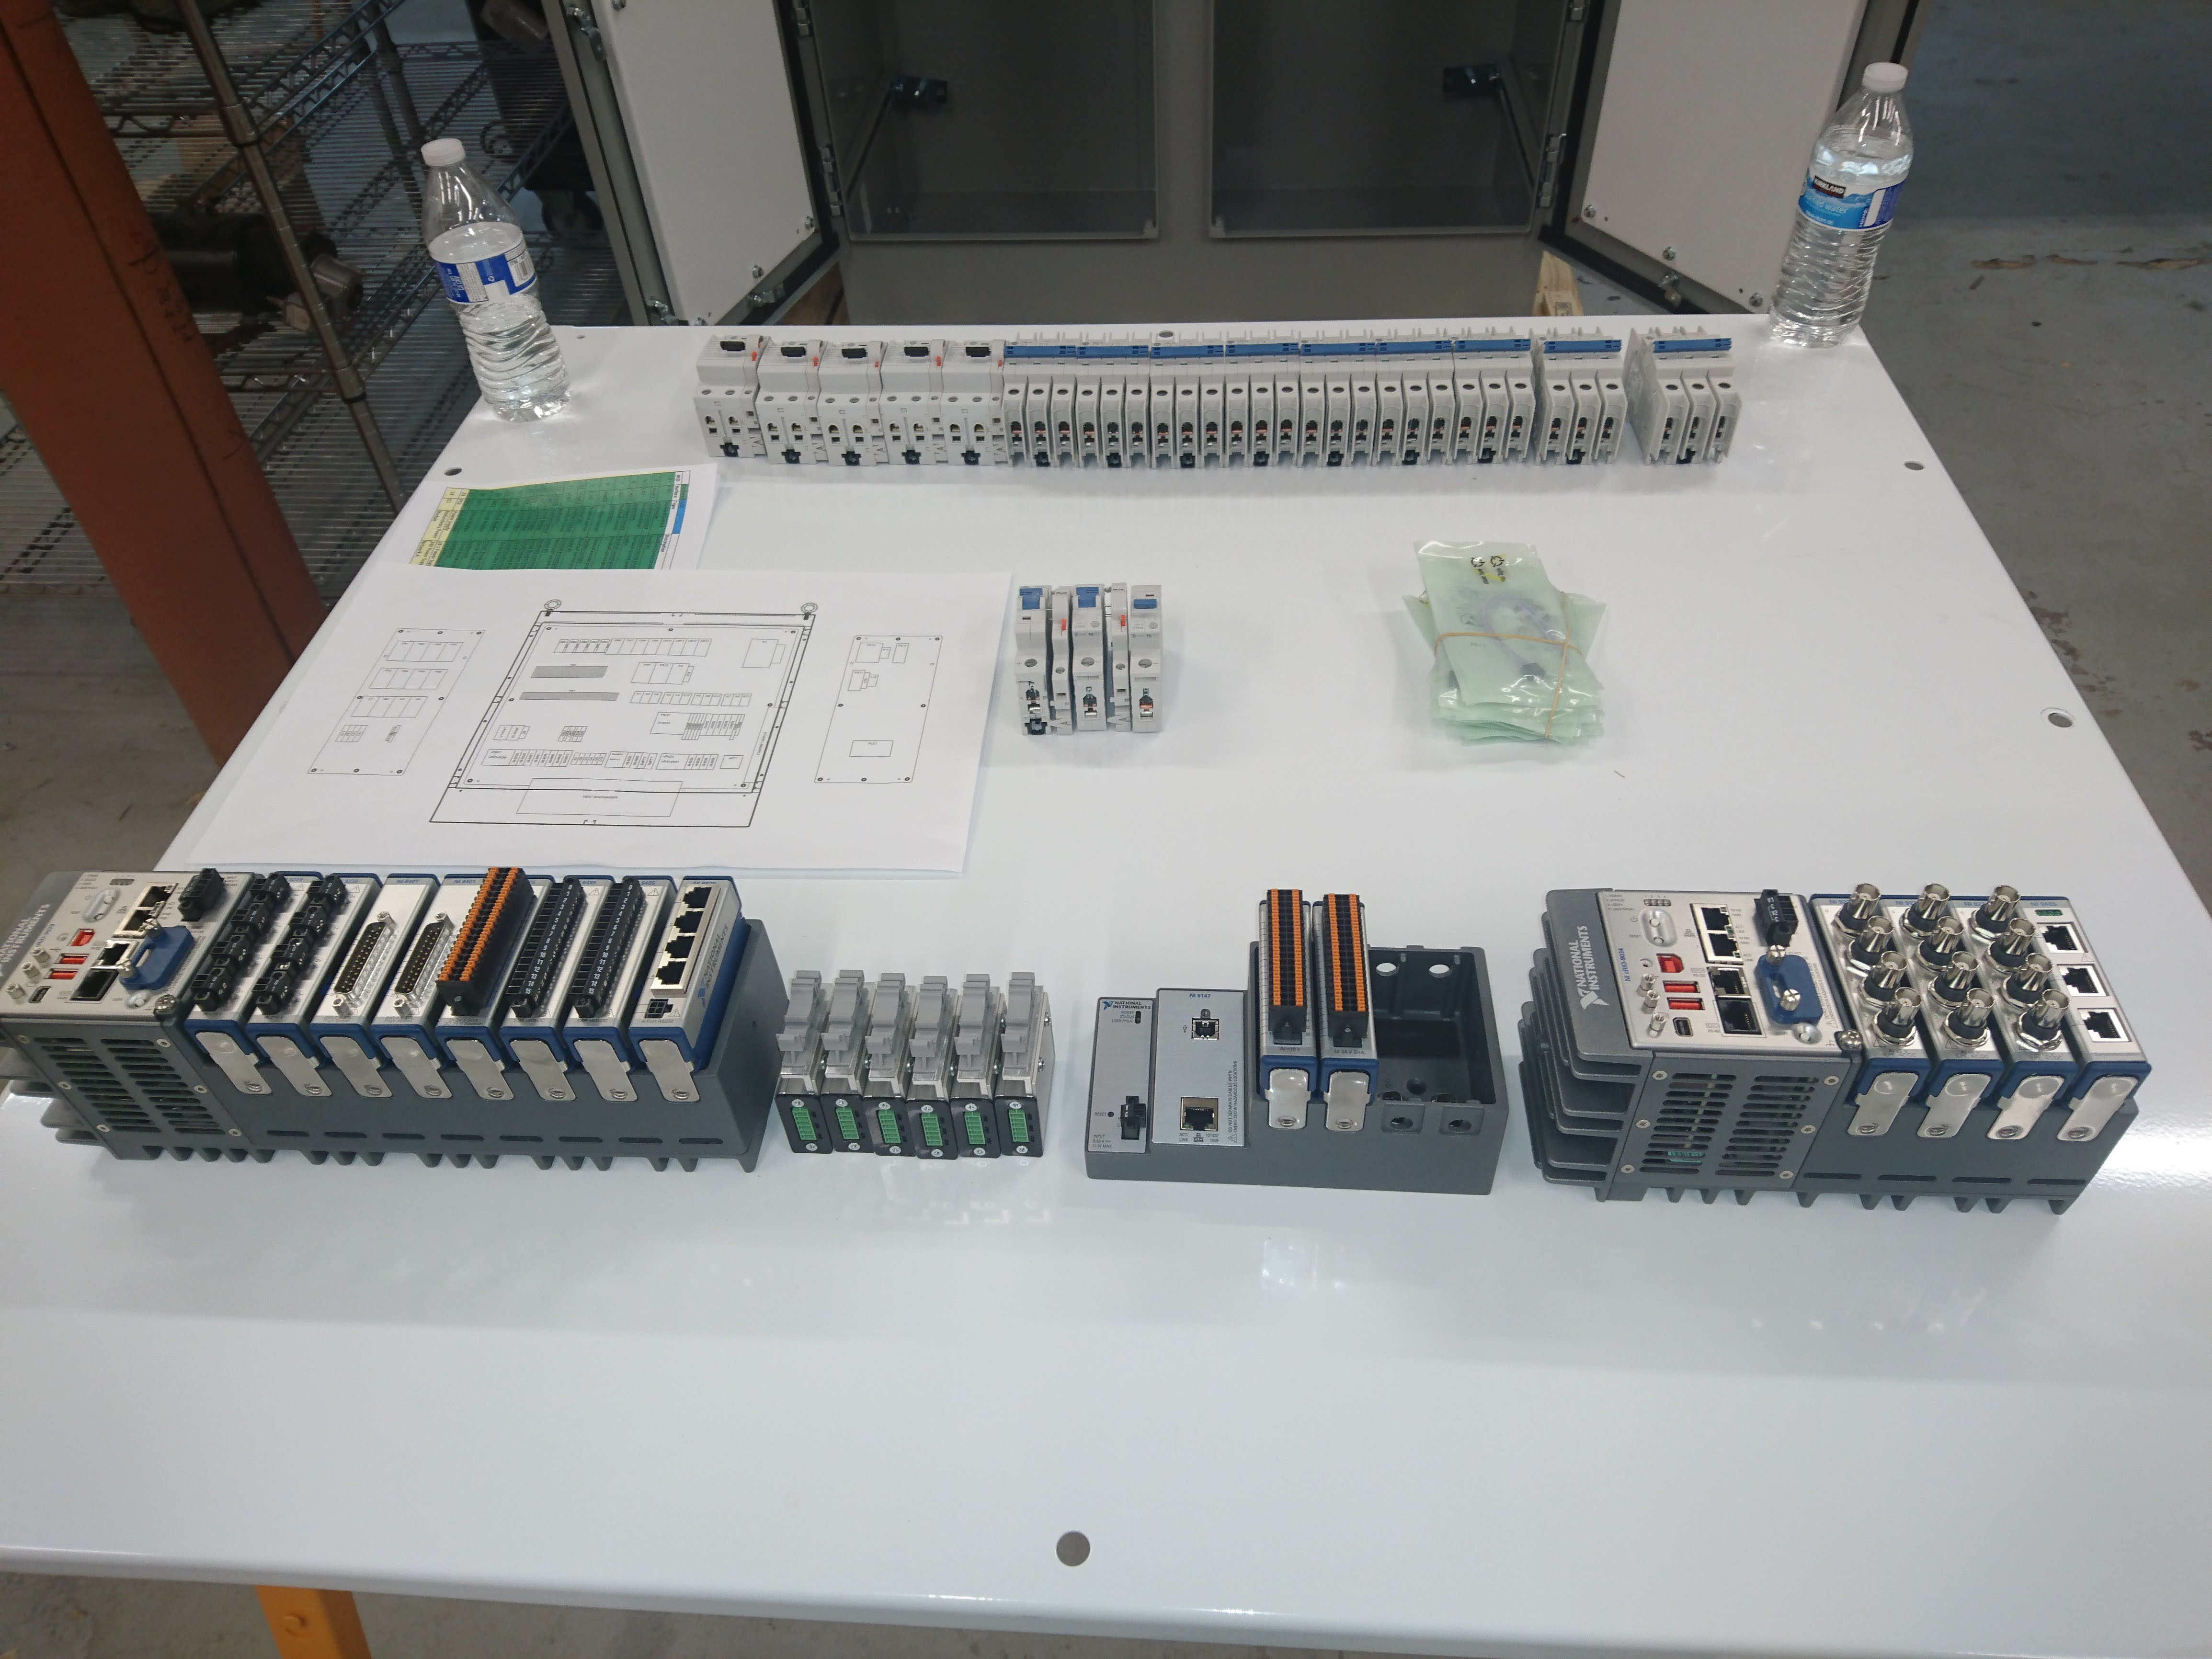

M1M3 Electrical Cabinet Assembly

Construction of the M1M3 Support System Cabinet at vendor Bit By Bit Controls in Tucson. When finished, this cabinet will house connections to the electrical power, communications, and sensors required to operate the M1M3 cell assembly.

Credit: Rubin Observatory/NSF/AURA